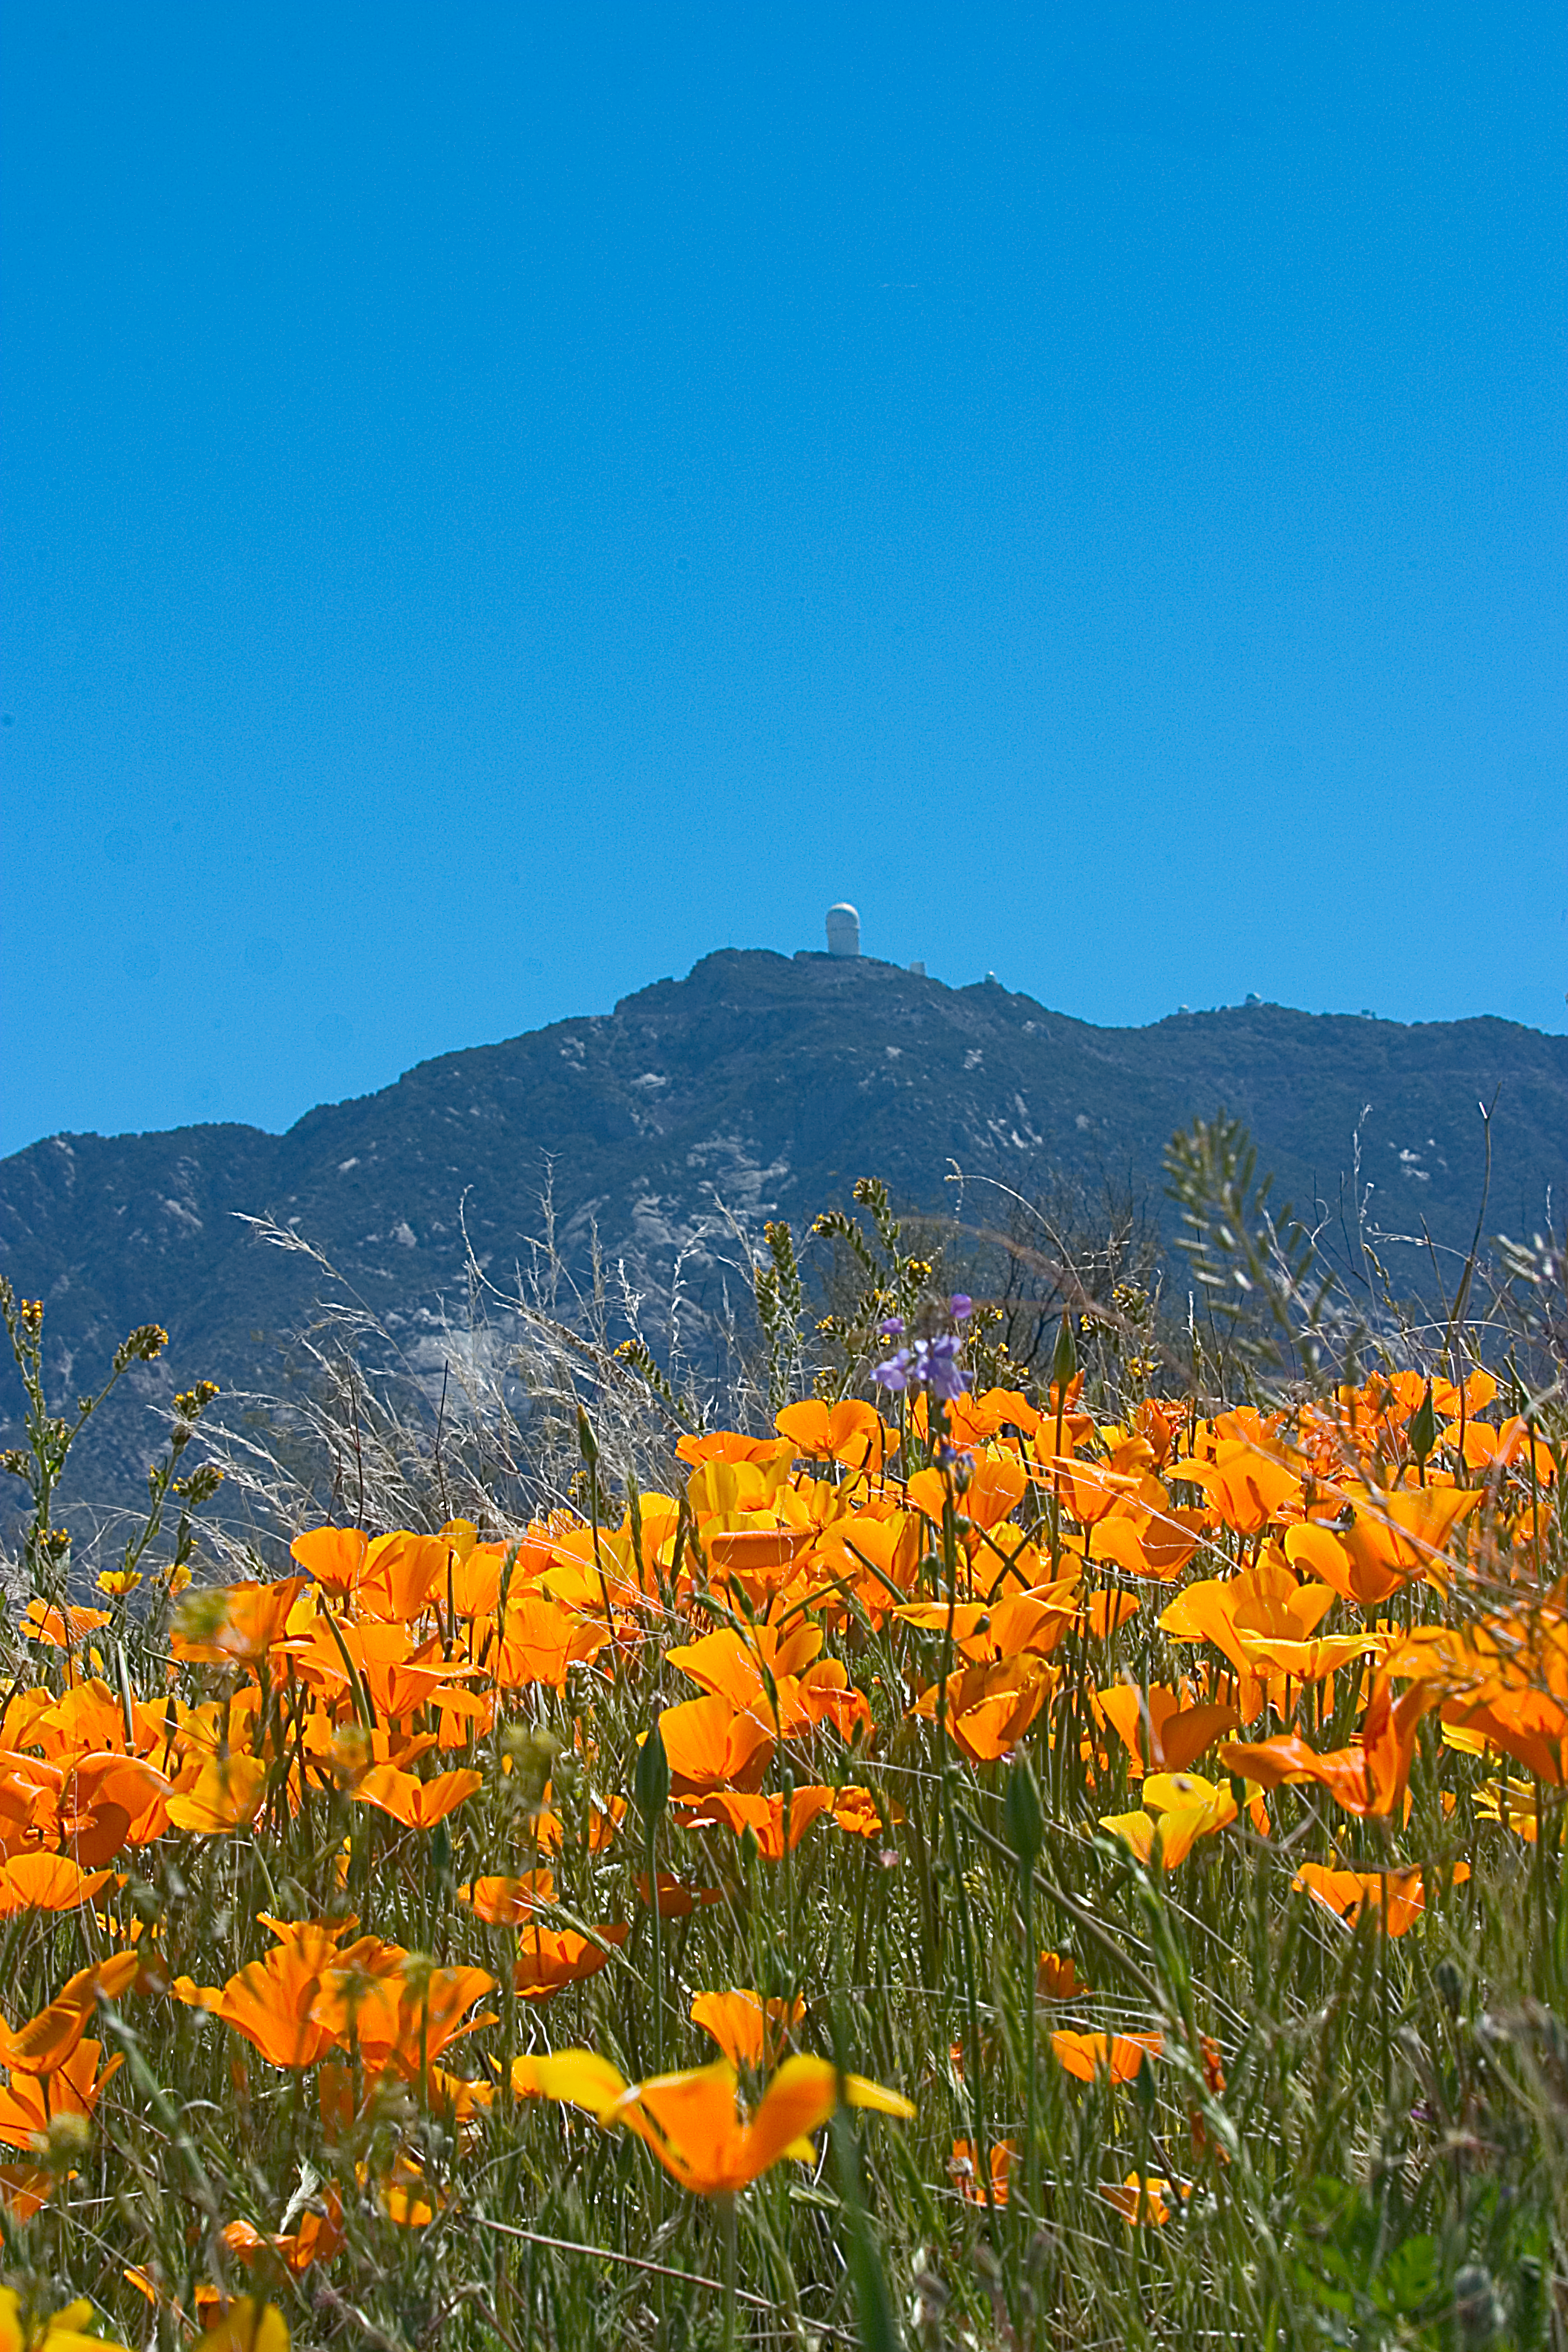

Wildflowers at the Base of Kitt Peak

The winter rains were plentiful in 2004-2005, giving rise to a beautiful display of wildflowers along the road to Kitt Peak. A number of telescopes are visible in the background of this image from March 2005, including the Mayall 4-meter telescope at the peak of the mountain.

Credit: Kenneth W. Don